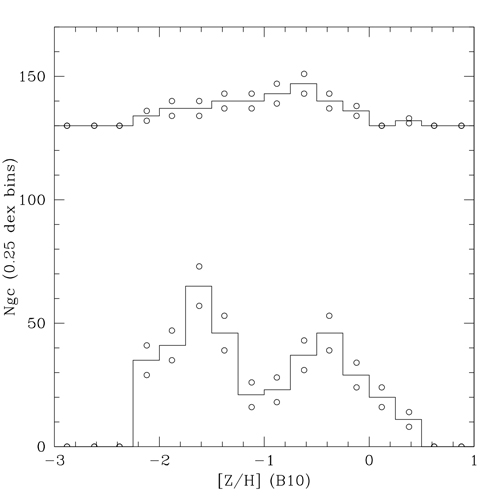

Abundance distributions [Z/H]

Abundance distributions, [Z/H], which is measured logarithmically relative to solar values. The fainter GCs (lower line) show a significant bimodal distribution, with both groups having average abundance less than solar values. The brighter GCs (upper line, offset for clarity) are consistent with a single abundance distribution. Open circles show uncertainties of the histogram bins.

Credit: NOIRLab/Gemini Observatory/AURA/NSF